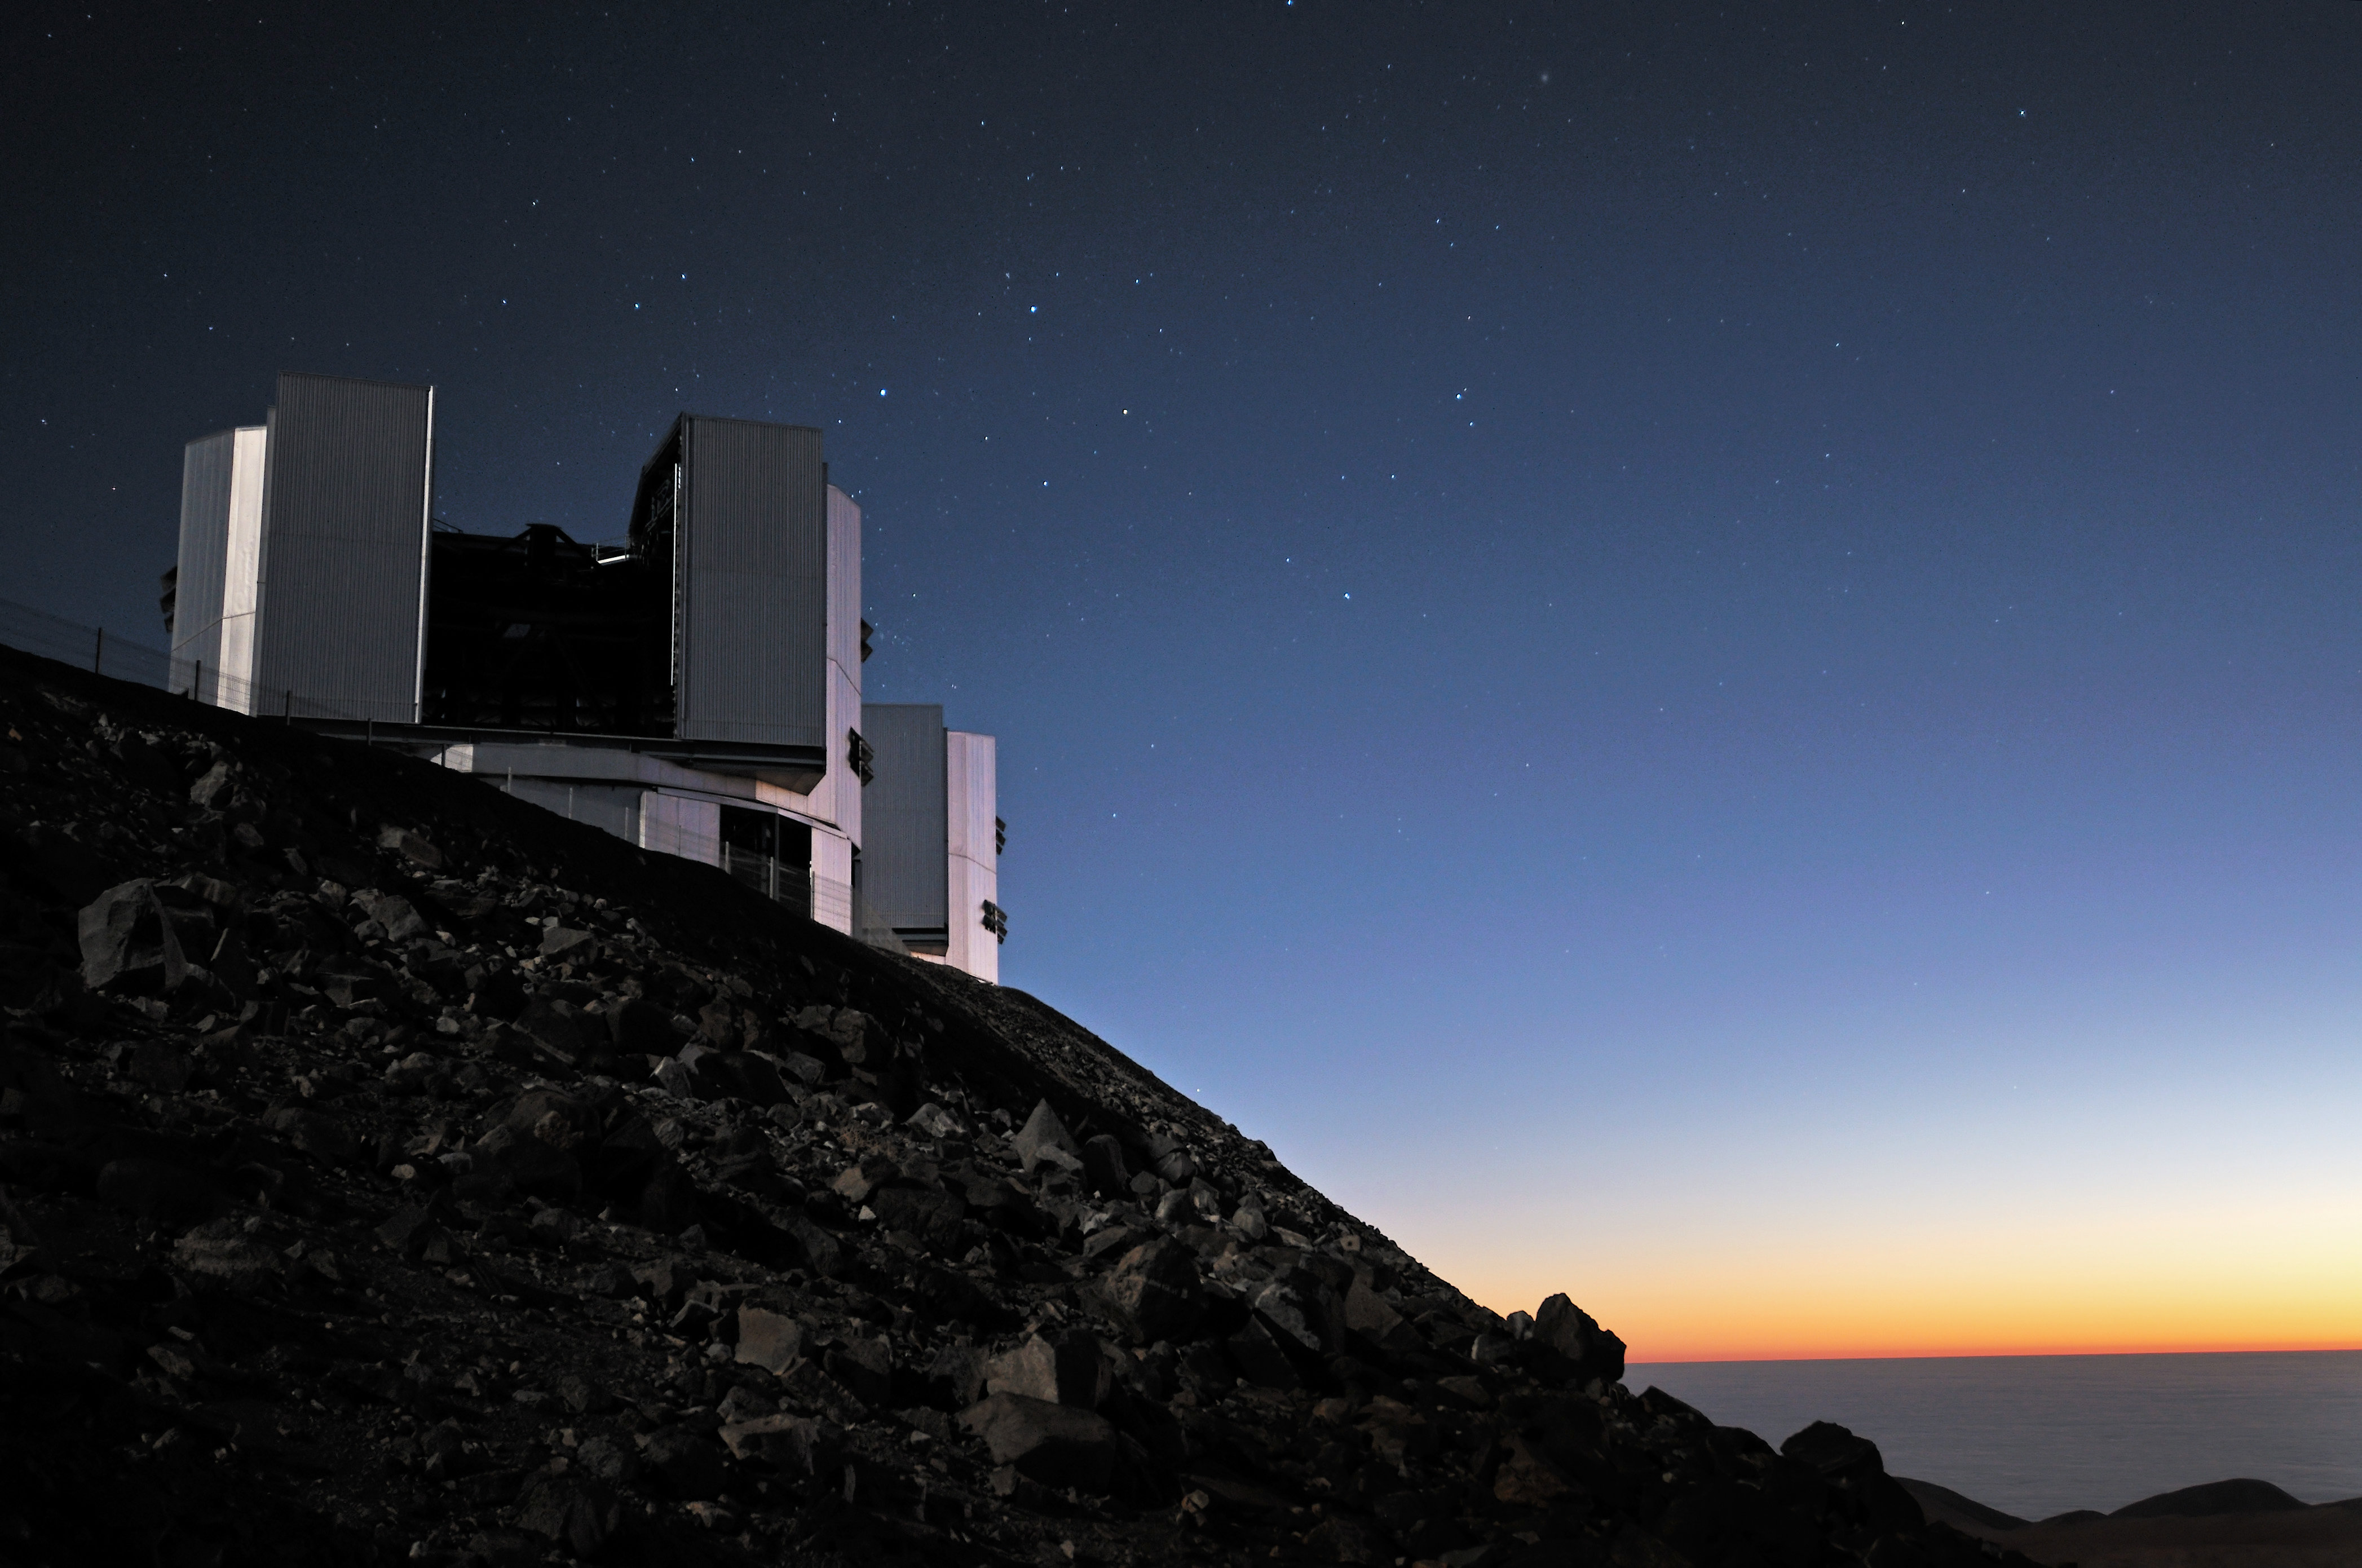

Twilight at Paranal

Unusual view of the Very Large Telescope (VLT), taken at twilight from the north slope of Paranal Mountain, immediately below the VLT´s platform, where two of the four 8.2-metre Unit Telescopes (UTs) are visible. On the top right of the closer UT, the Southern Cross is clearly visible. This constellation is the main reference to get one´s bearings in the southern hemisphere. The south celestial pole can be found by projecting the main axis of the cross three times and a half its length in the direction of its base. In the picture, the south pole lies exactly above the left edge of the telescope. Paranal observatory is located in the district of Taltal, some 120 km south from Antofagasta, in the II Region of Chile.

Credit: G. Hüdepohl (atacamaphoto.com)/ESO